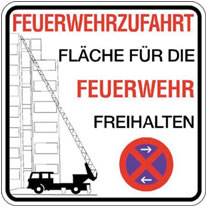

Parking sign

Take heed!

Credit: ESO